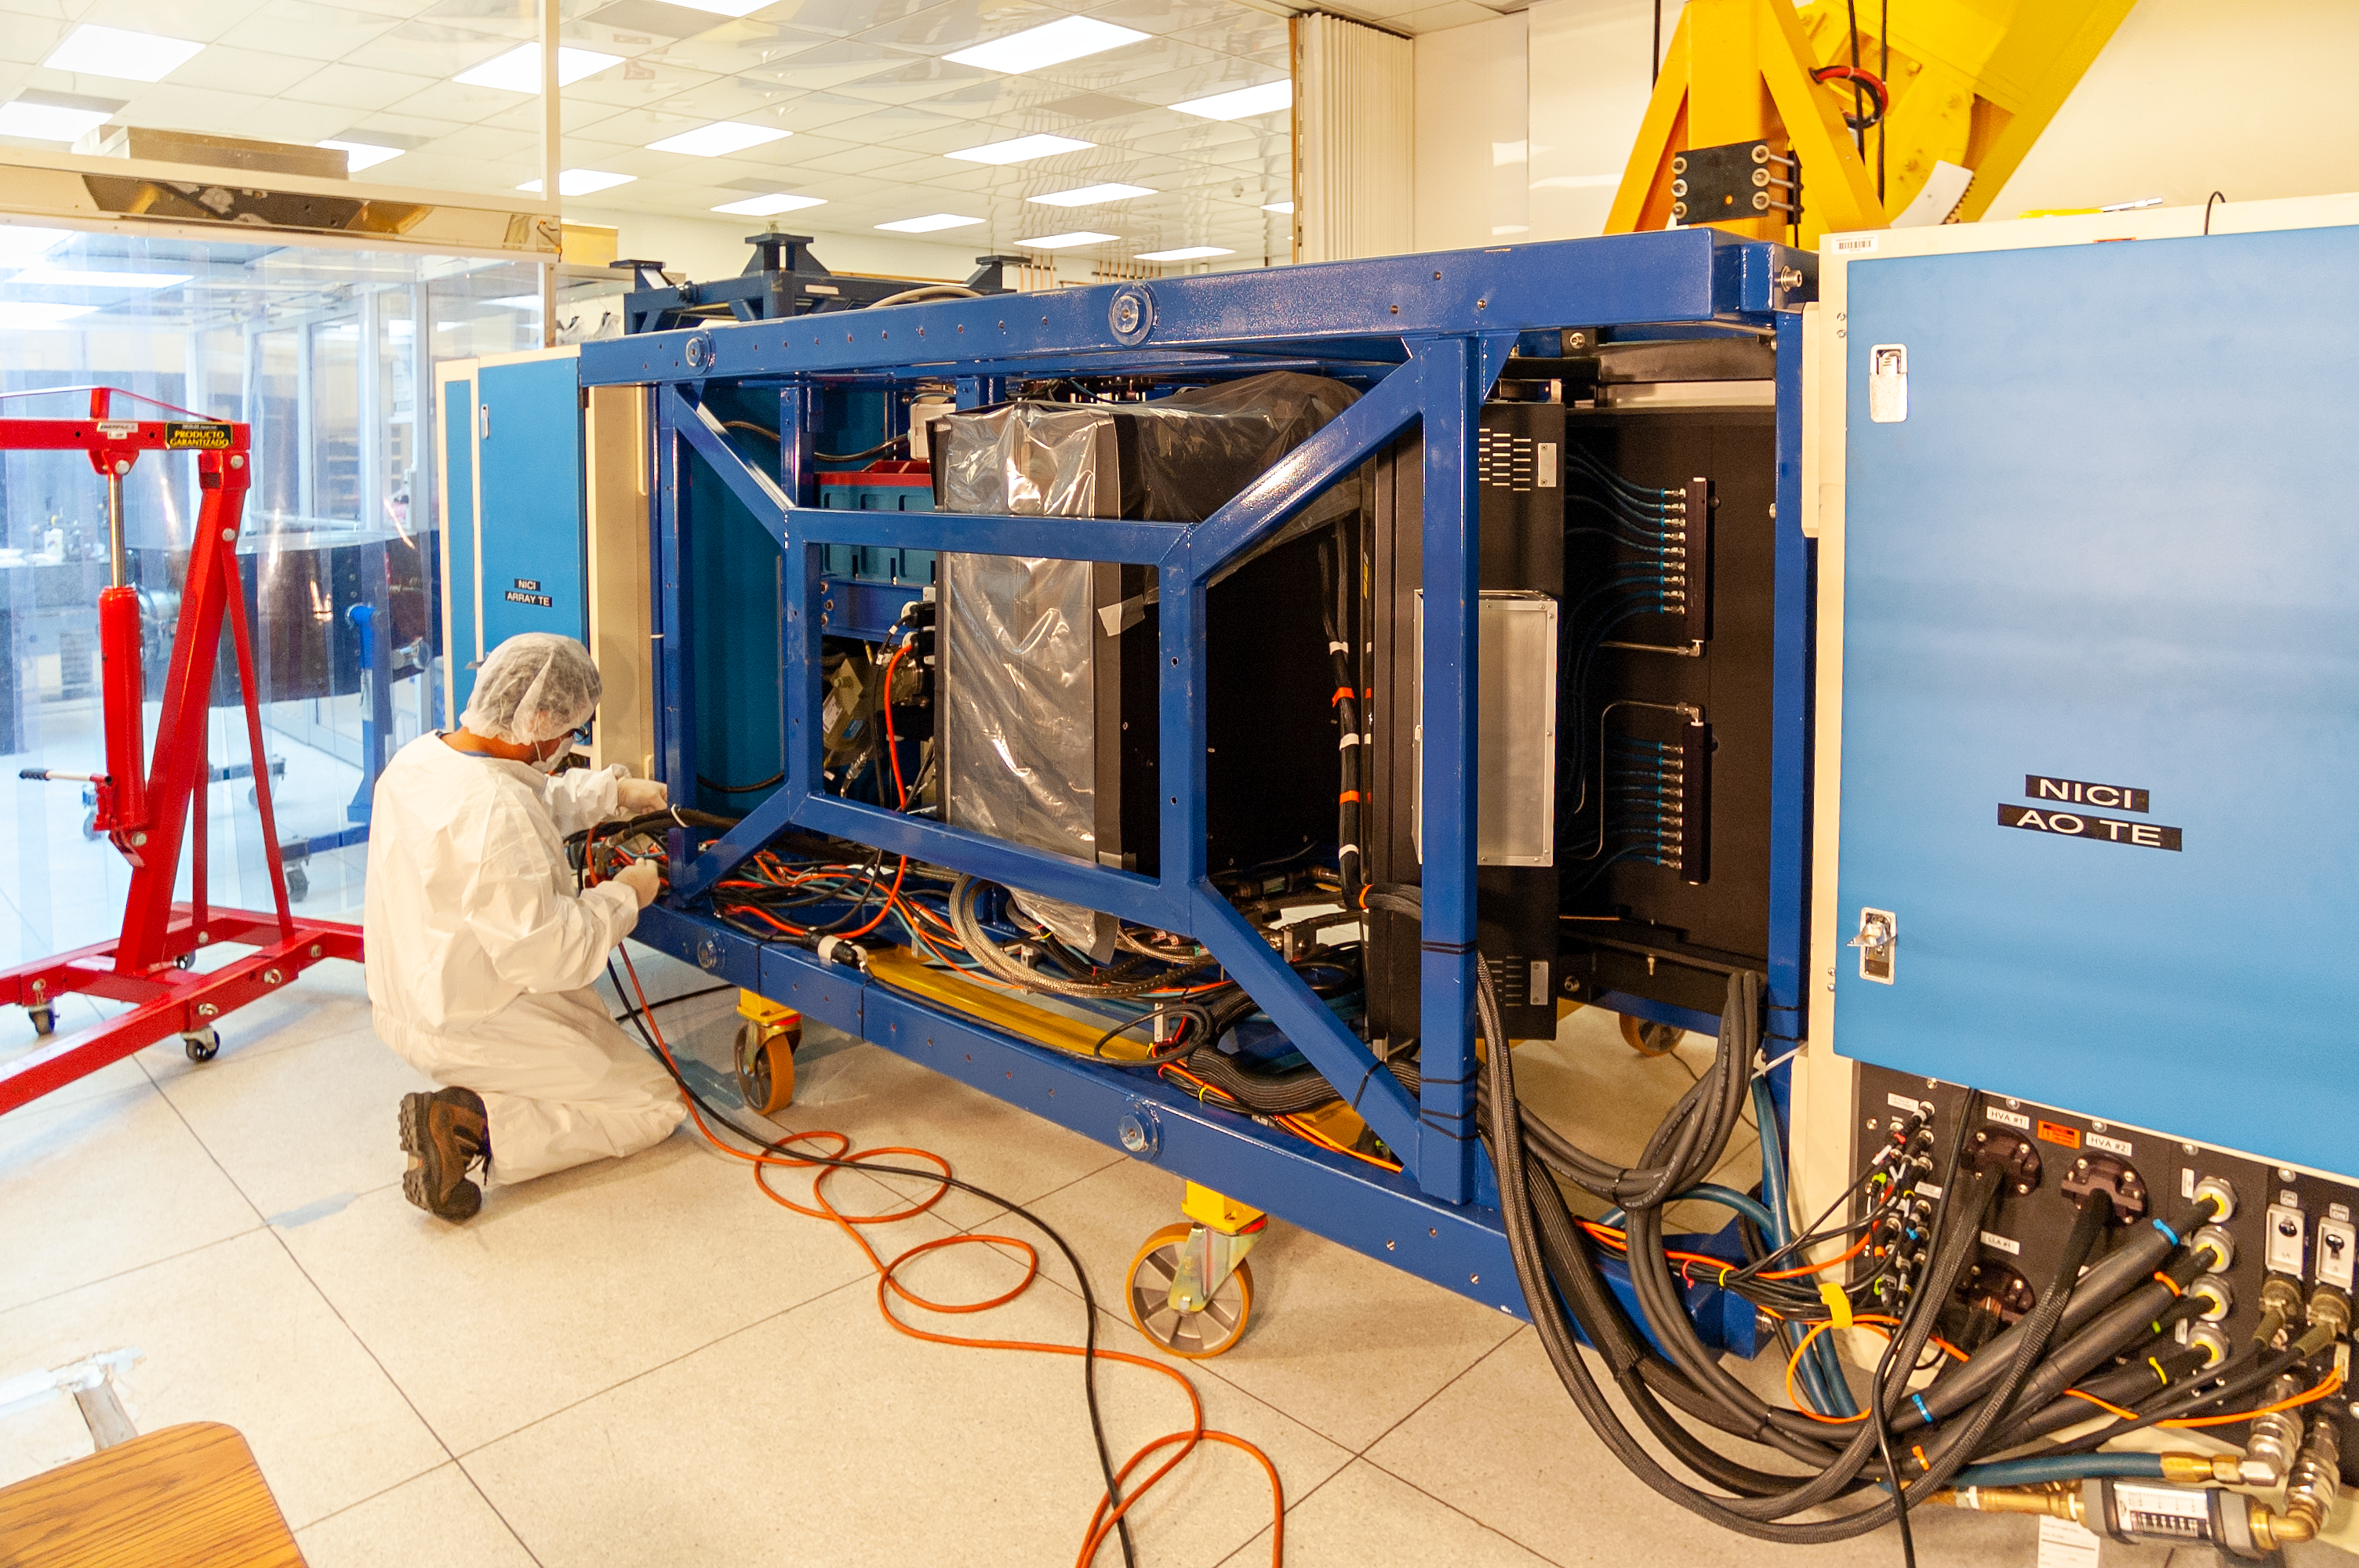

NICI Maintenance

An electronics technician performs regular maintenance on the he Near-Infrared Coronagraphic Imager (NICI) instrument at the Gemini South telescope laboratory.

Credit: International Gemini Observatory/NOIRLab/NSF/AURA/Manuel Paredes